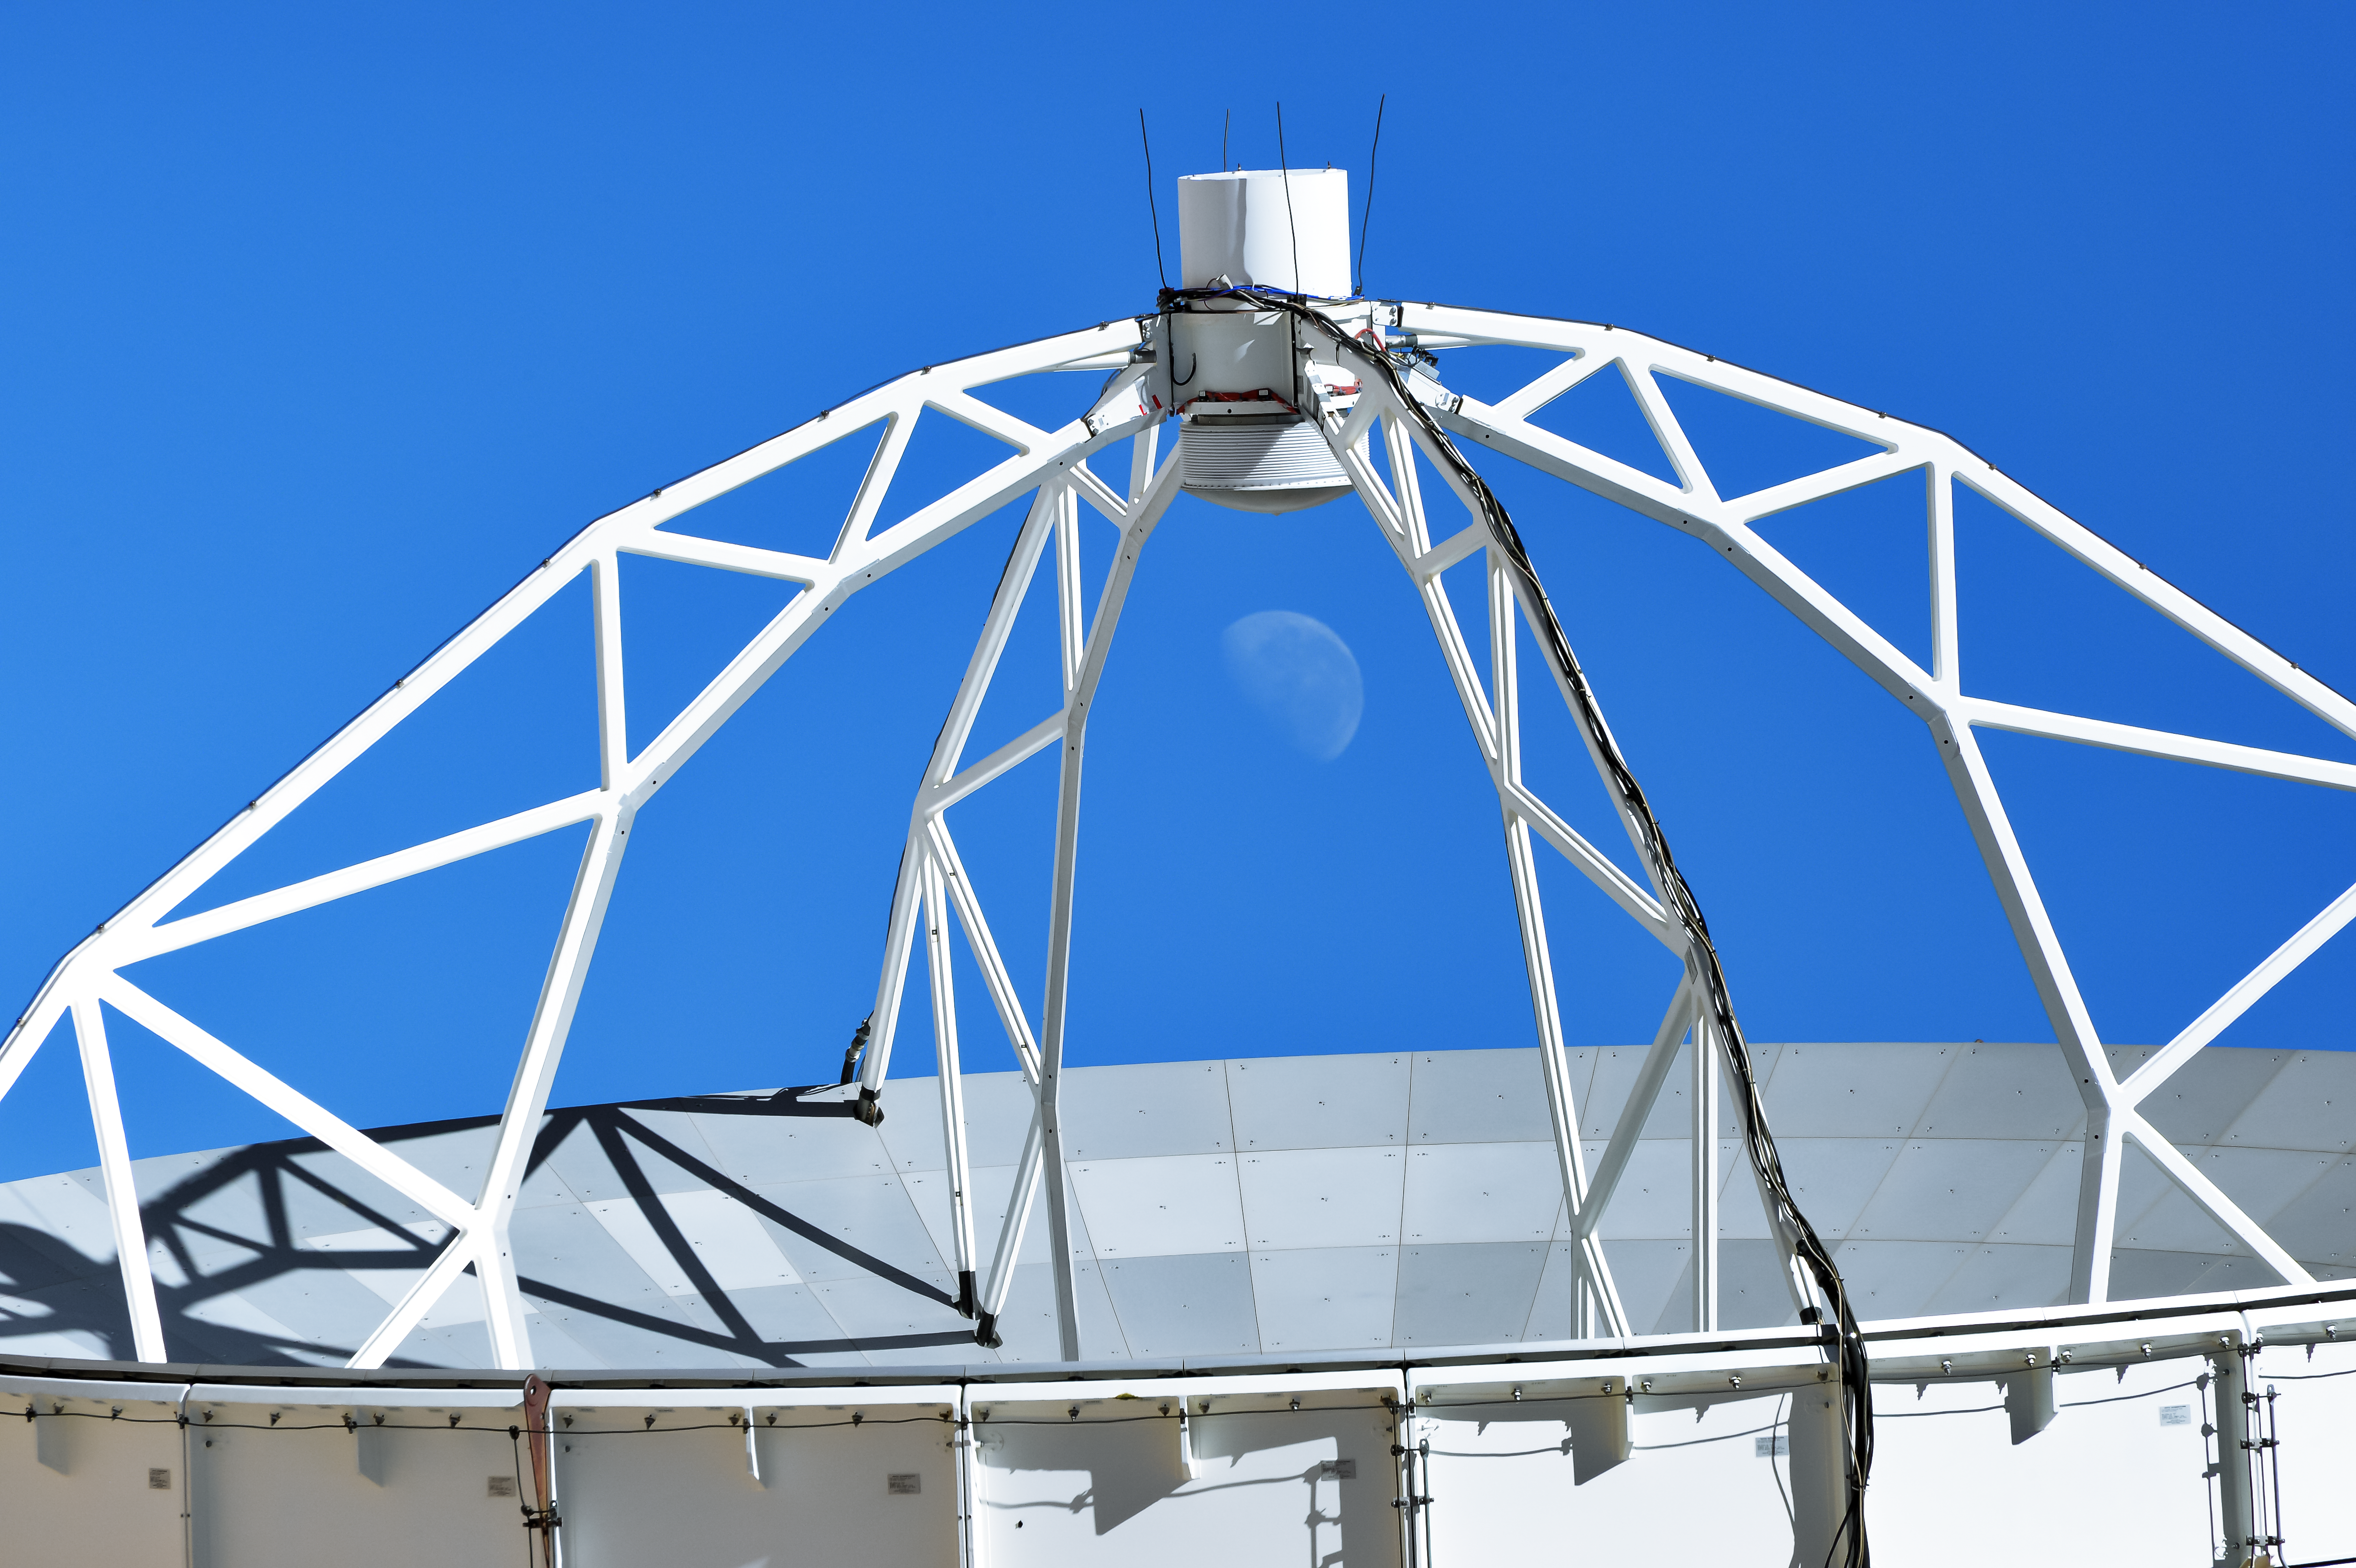

The Moon inside a steel frame

One of the ALMA antennas frames the Moon, hanging over the Chajnantor plateau.

Credit: C. Duran/ESO